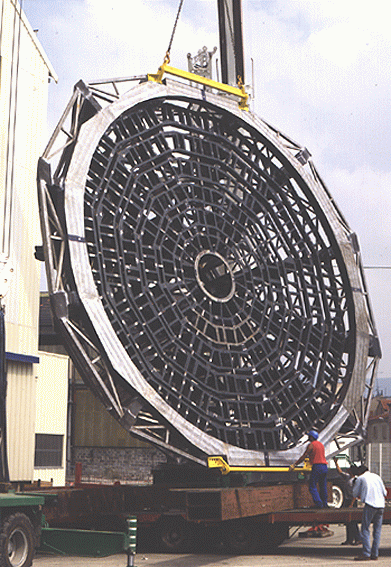

VLT M1 cell

The image shows the first of the VLT M1 Cell structures being turned at the factory. This event took place on 16 July 1996 and was necessary for fabrication purposes.

Credit: ESO